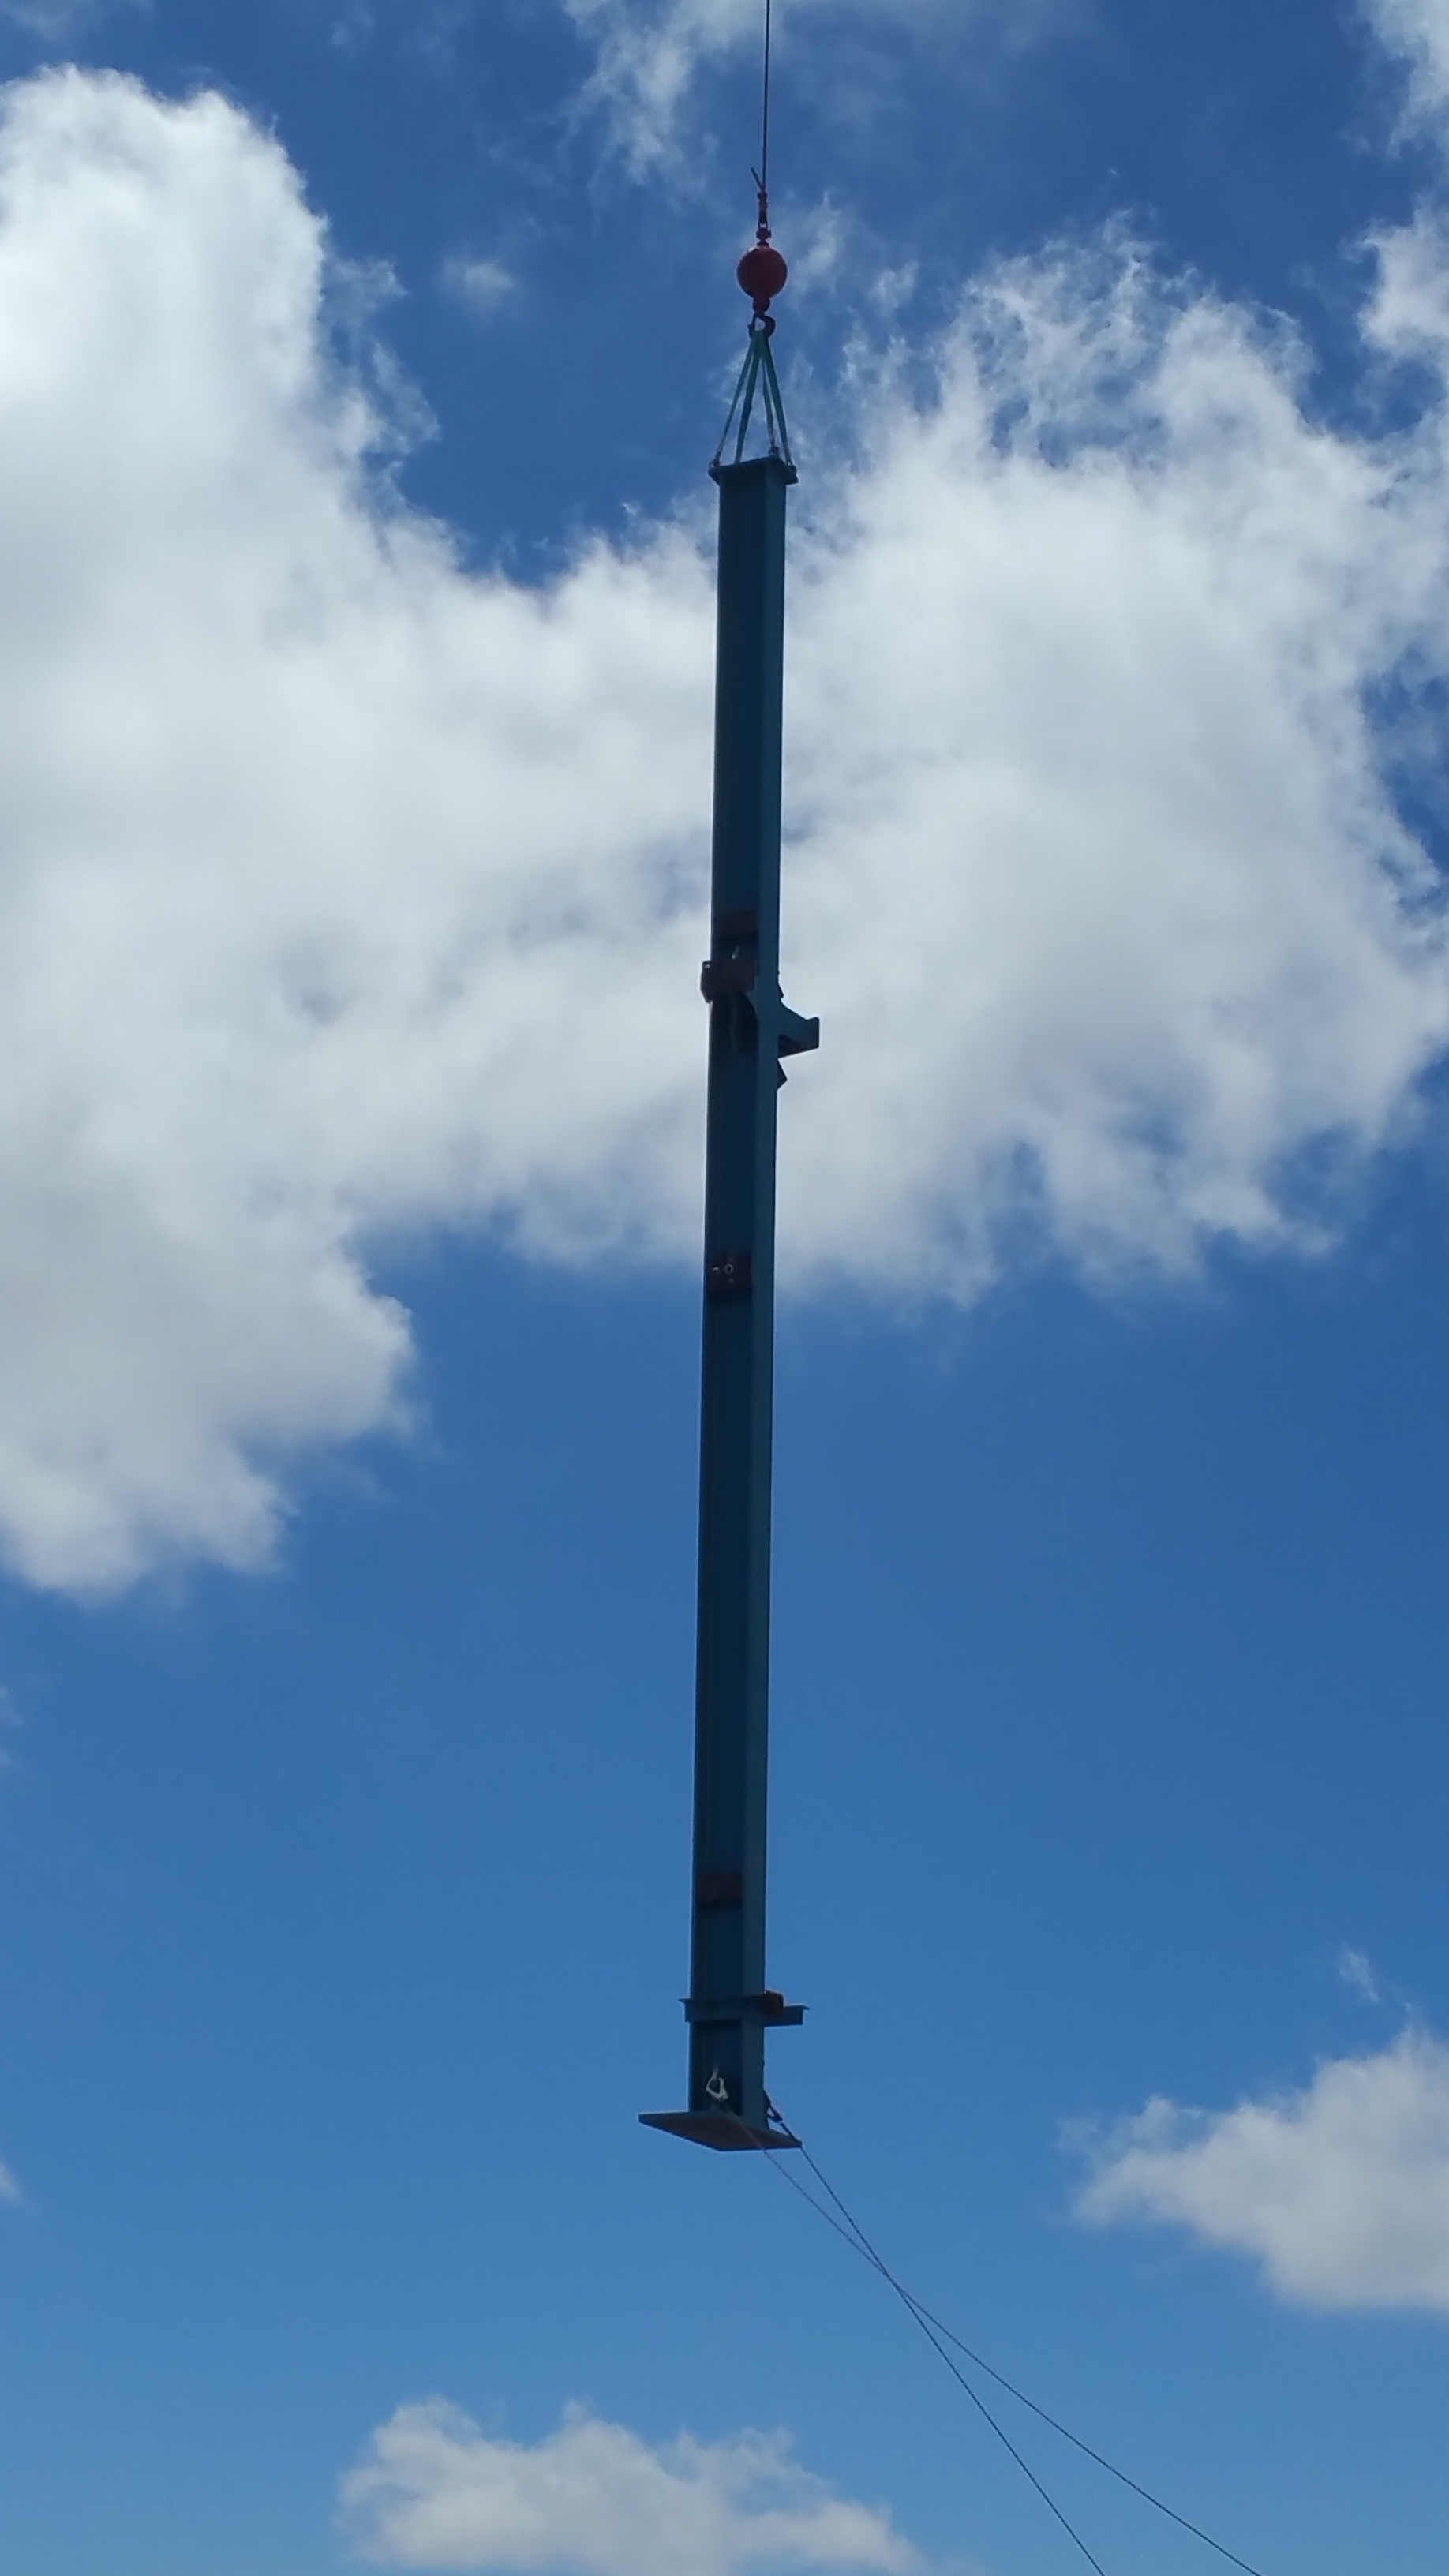

Installation of the Dome

Installation of the LSST summit facility Dome is underway, with steel columns being lifted into place by crane.

Credit: Rubin Observatory/NSF/AURA